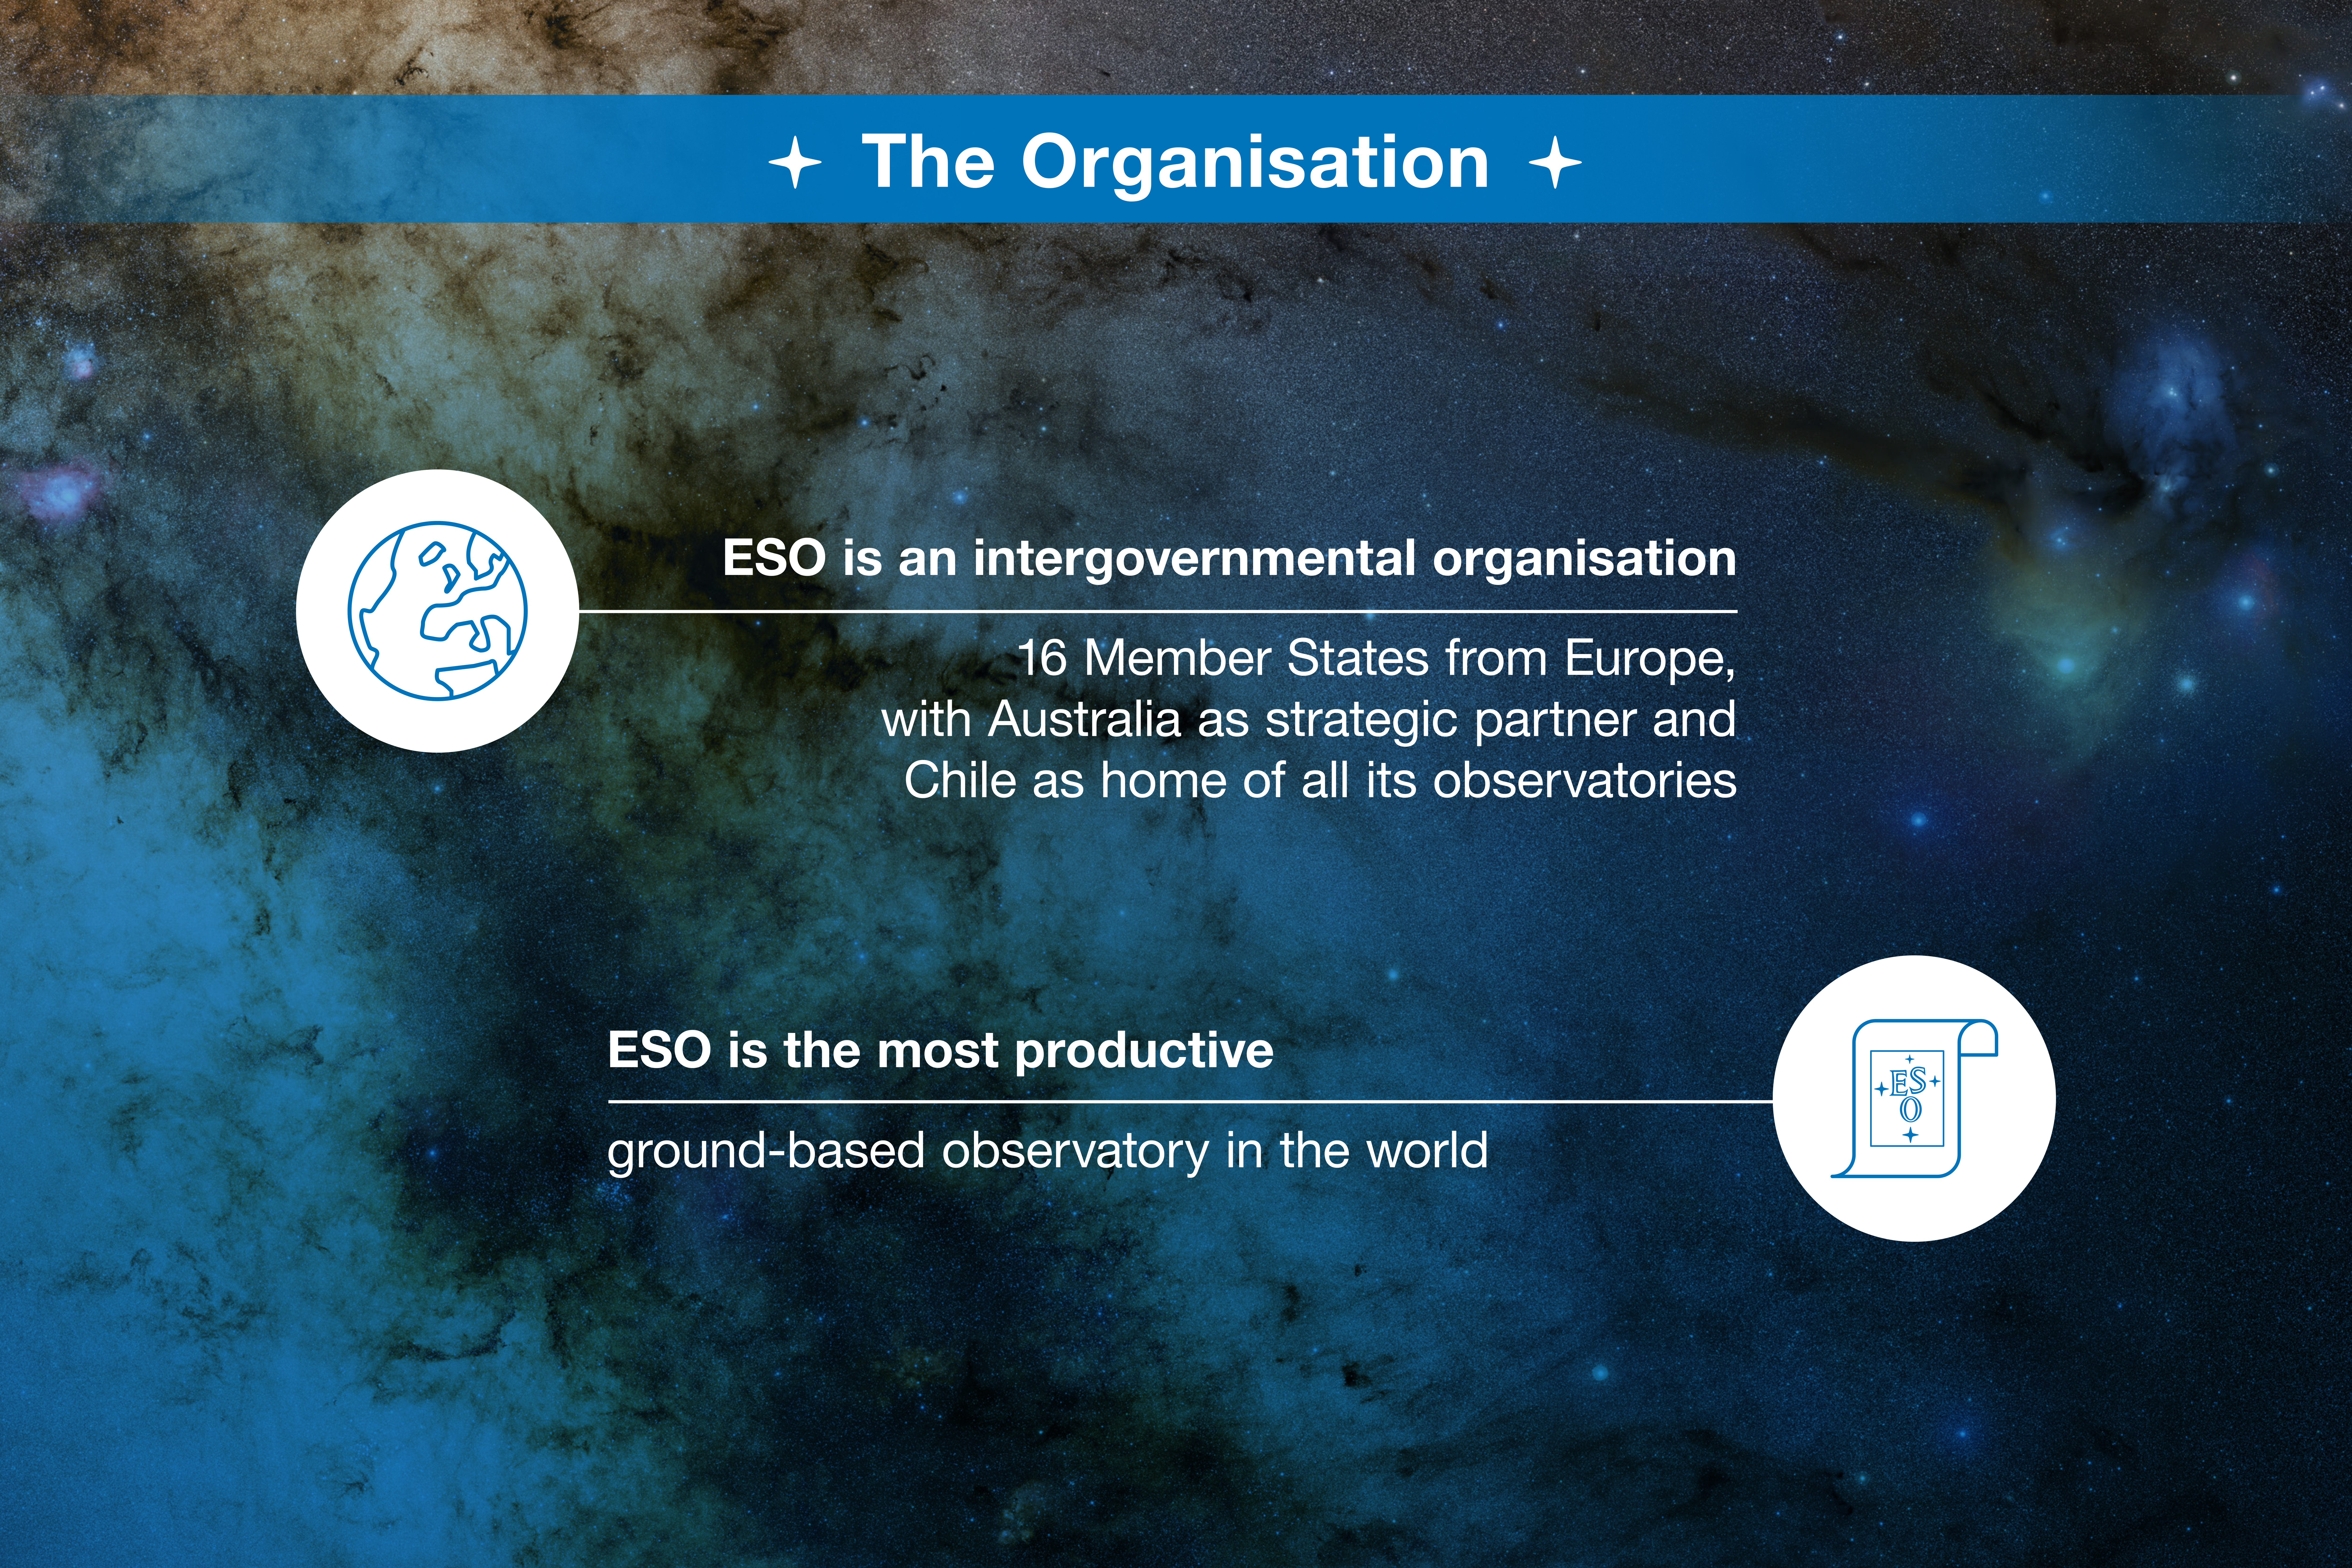

ESO-Chile infographic

Read more on https://www.eso.org/public/about-eso/eso-and-chile/

Credit: ESO